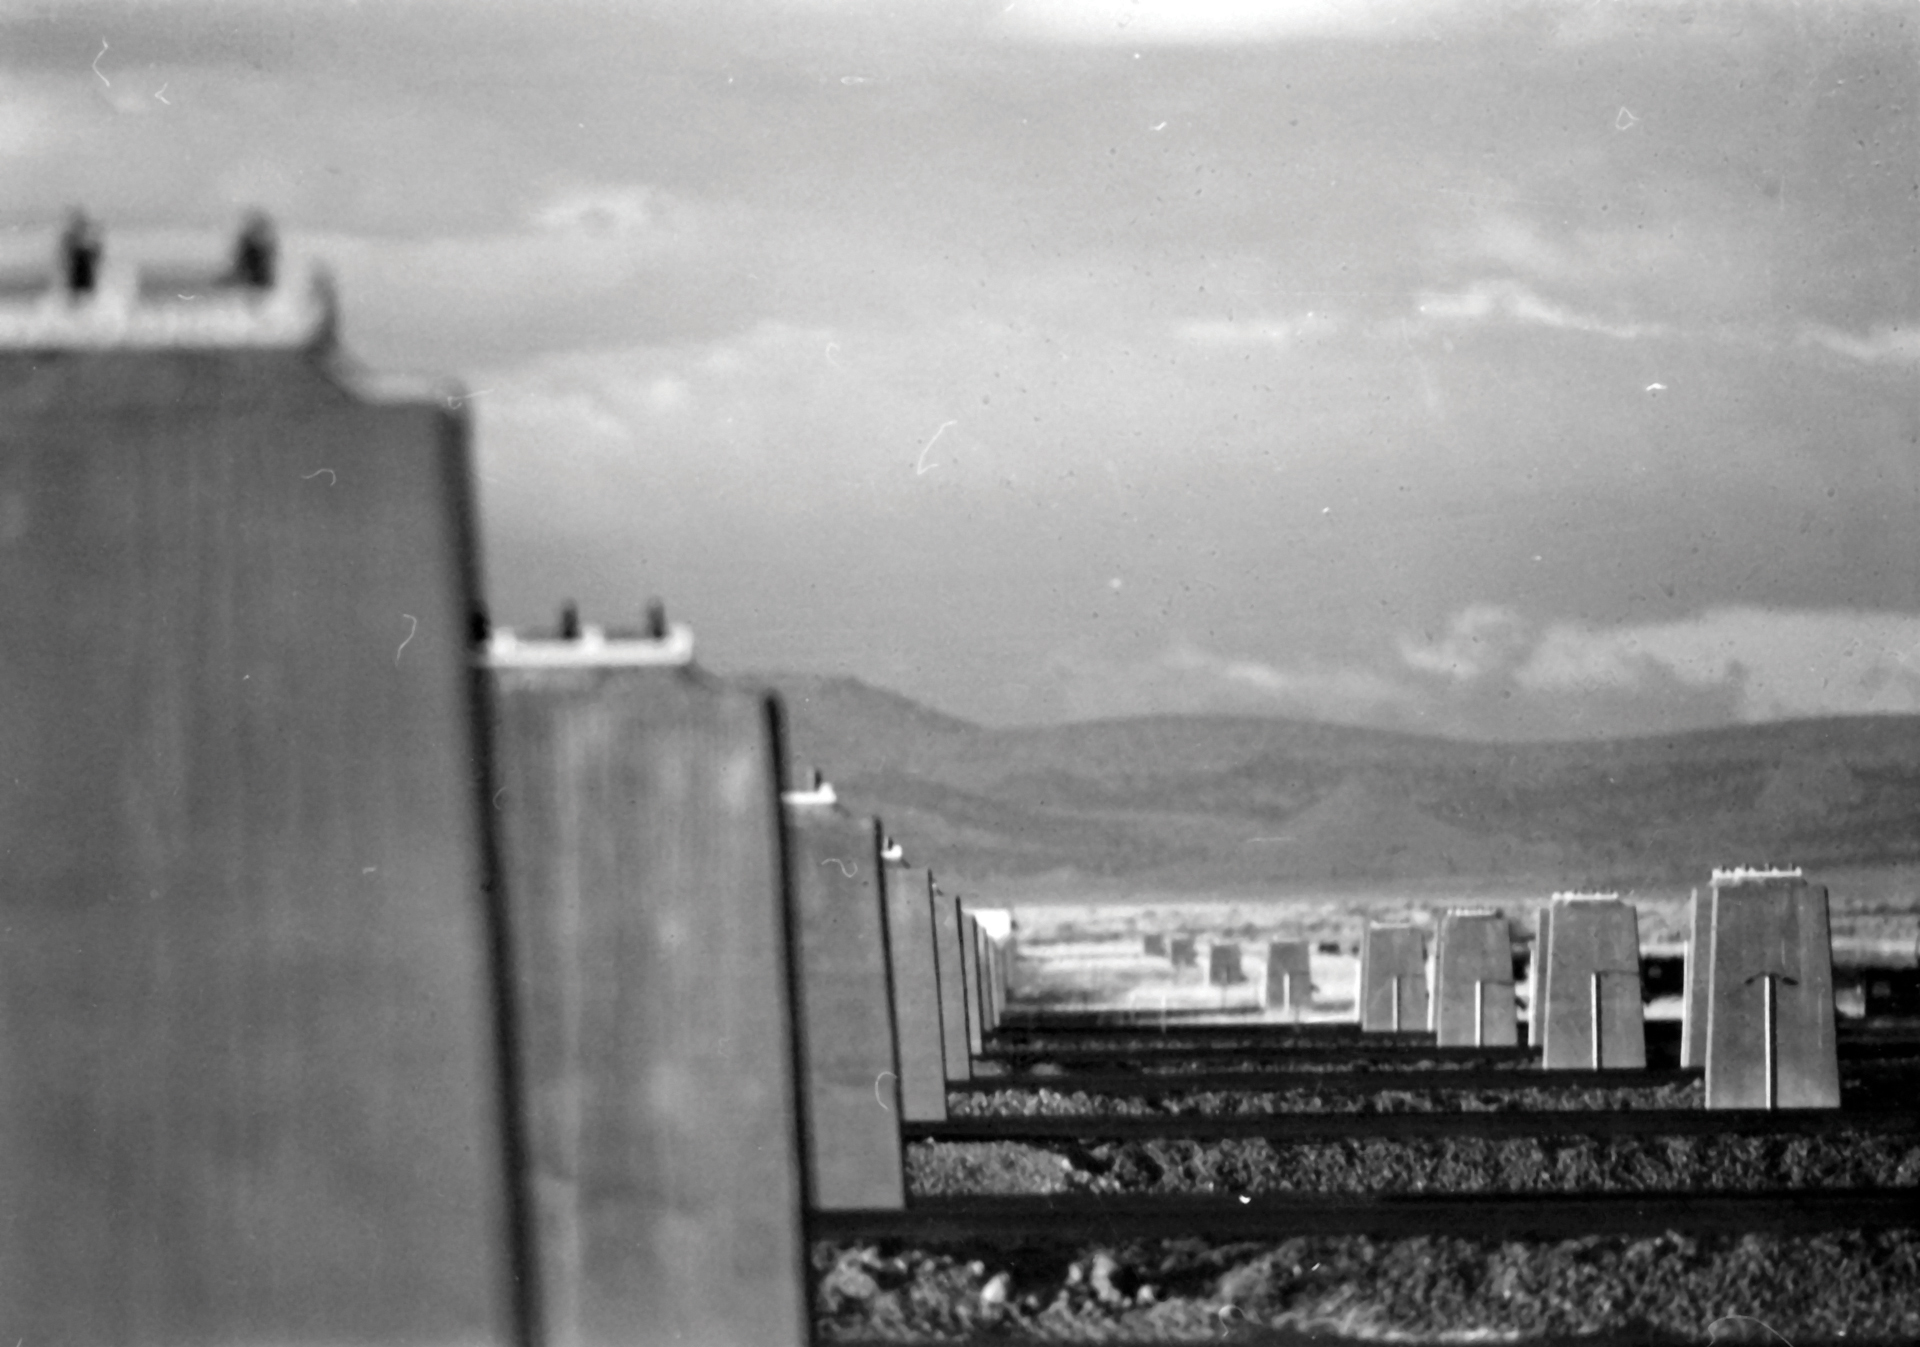

Before There Were Antennas

In this artistic shot taken in the 1970s, the piers of the Very Large Array stand empty. That is because there were not yet any antennas to place on them! The VLA has 72 pads for 27 antennas, and those pads are used when the antennas are moved farther and farther apart throughout the year.

Credit: NRAO/AUI/NSF